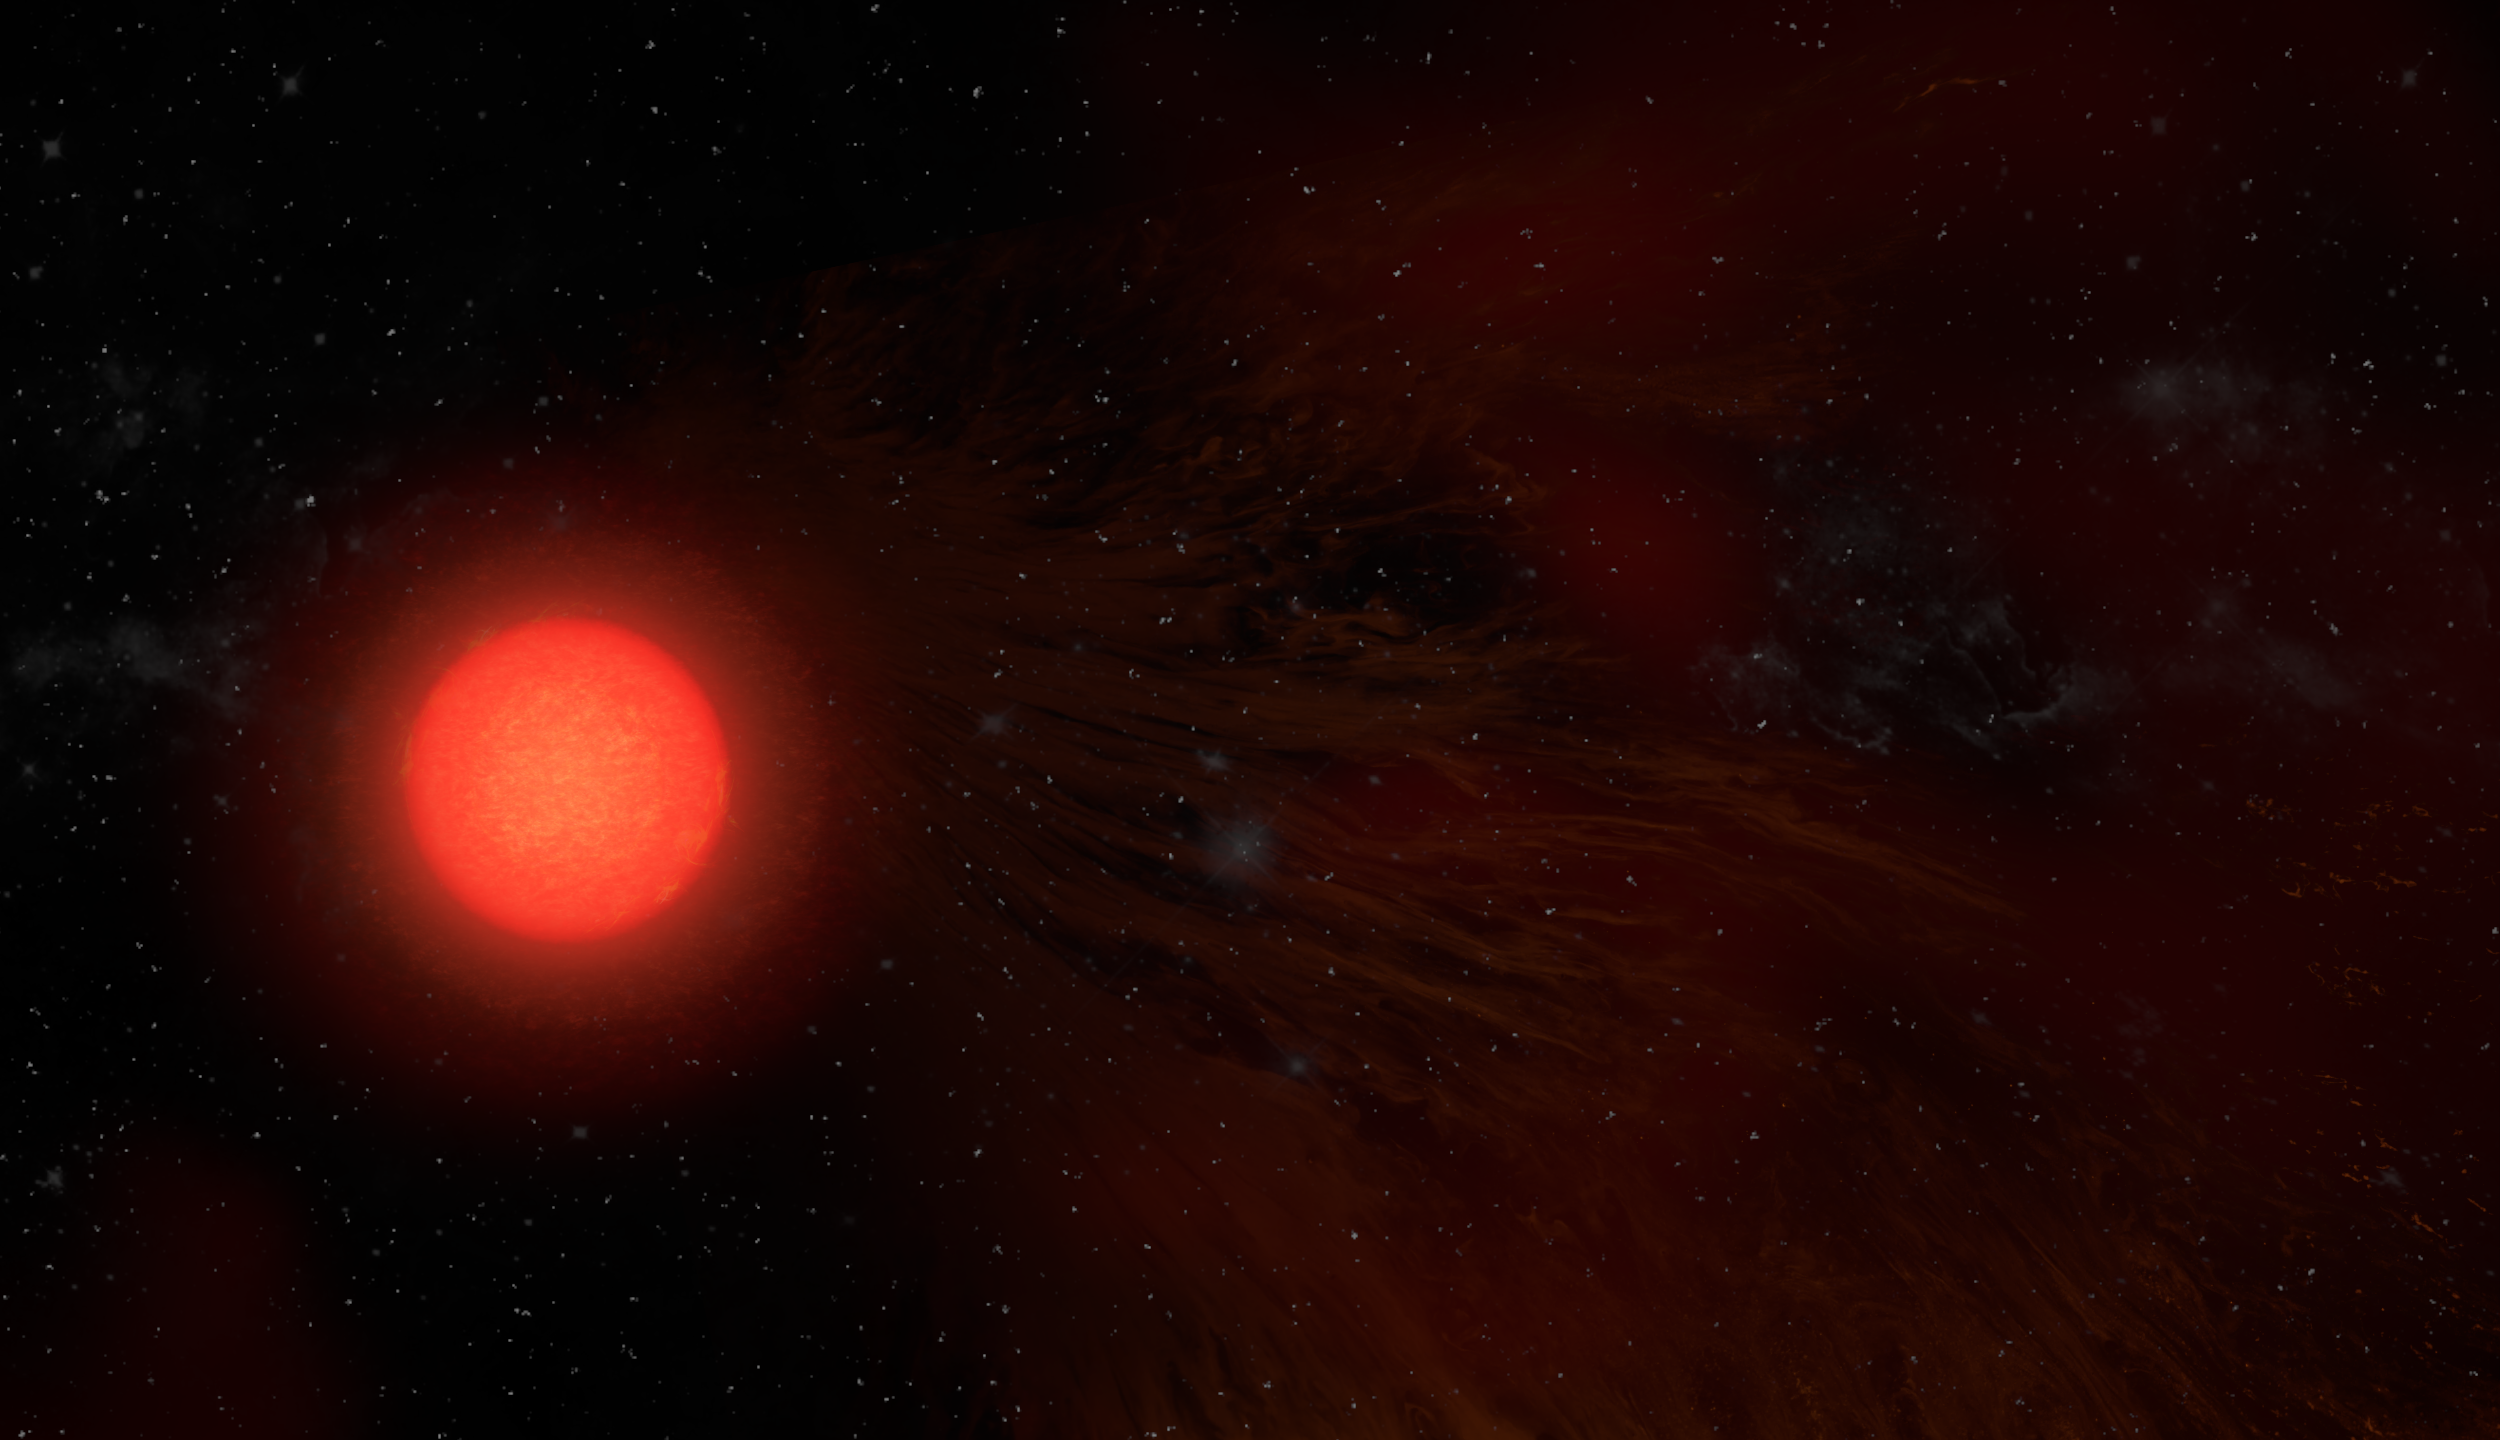

Artist illustration of Antares

Credit: NRAO/AUI/NSF, S. Dagnello